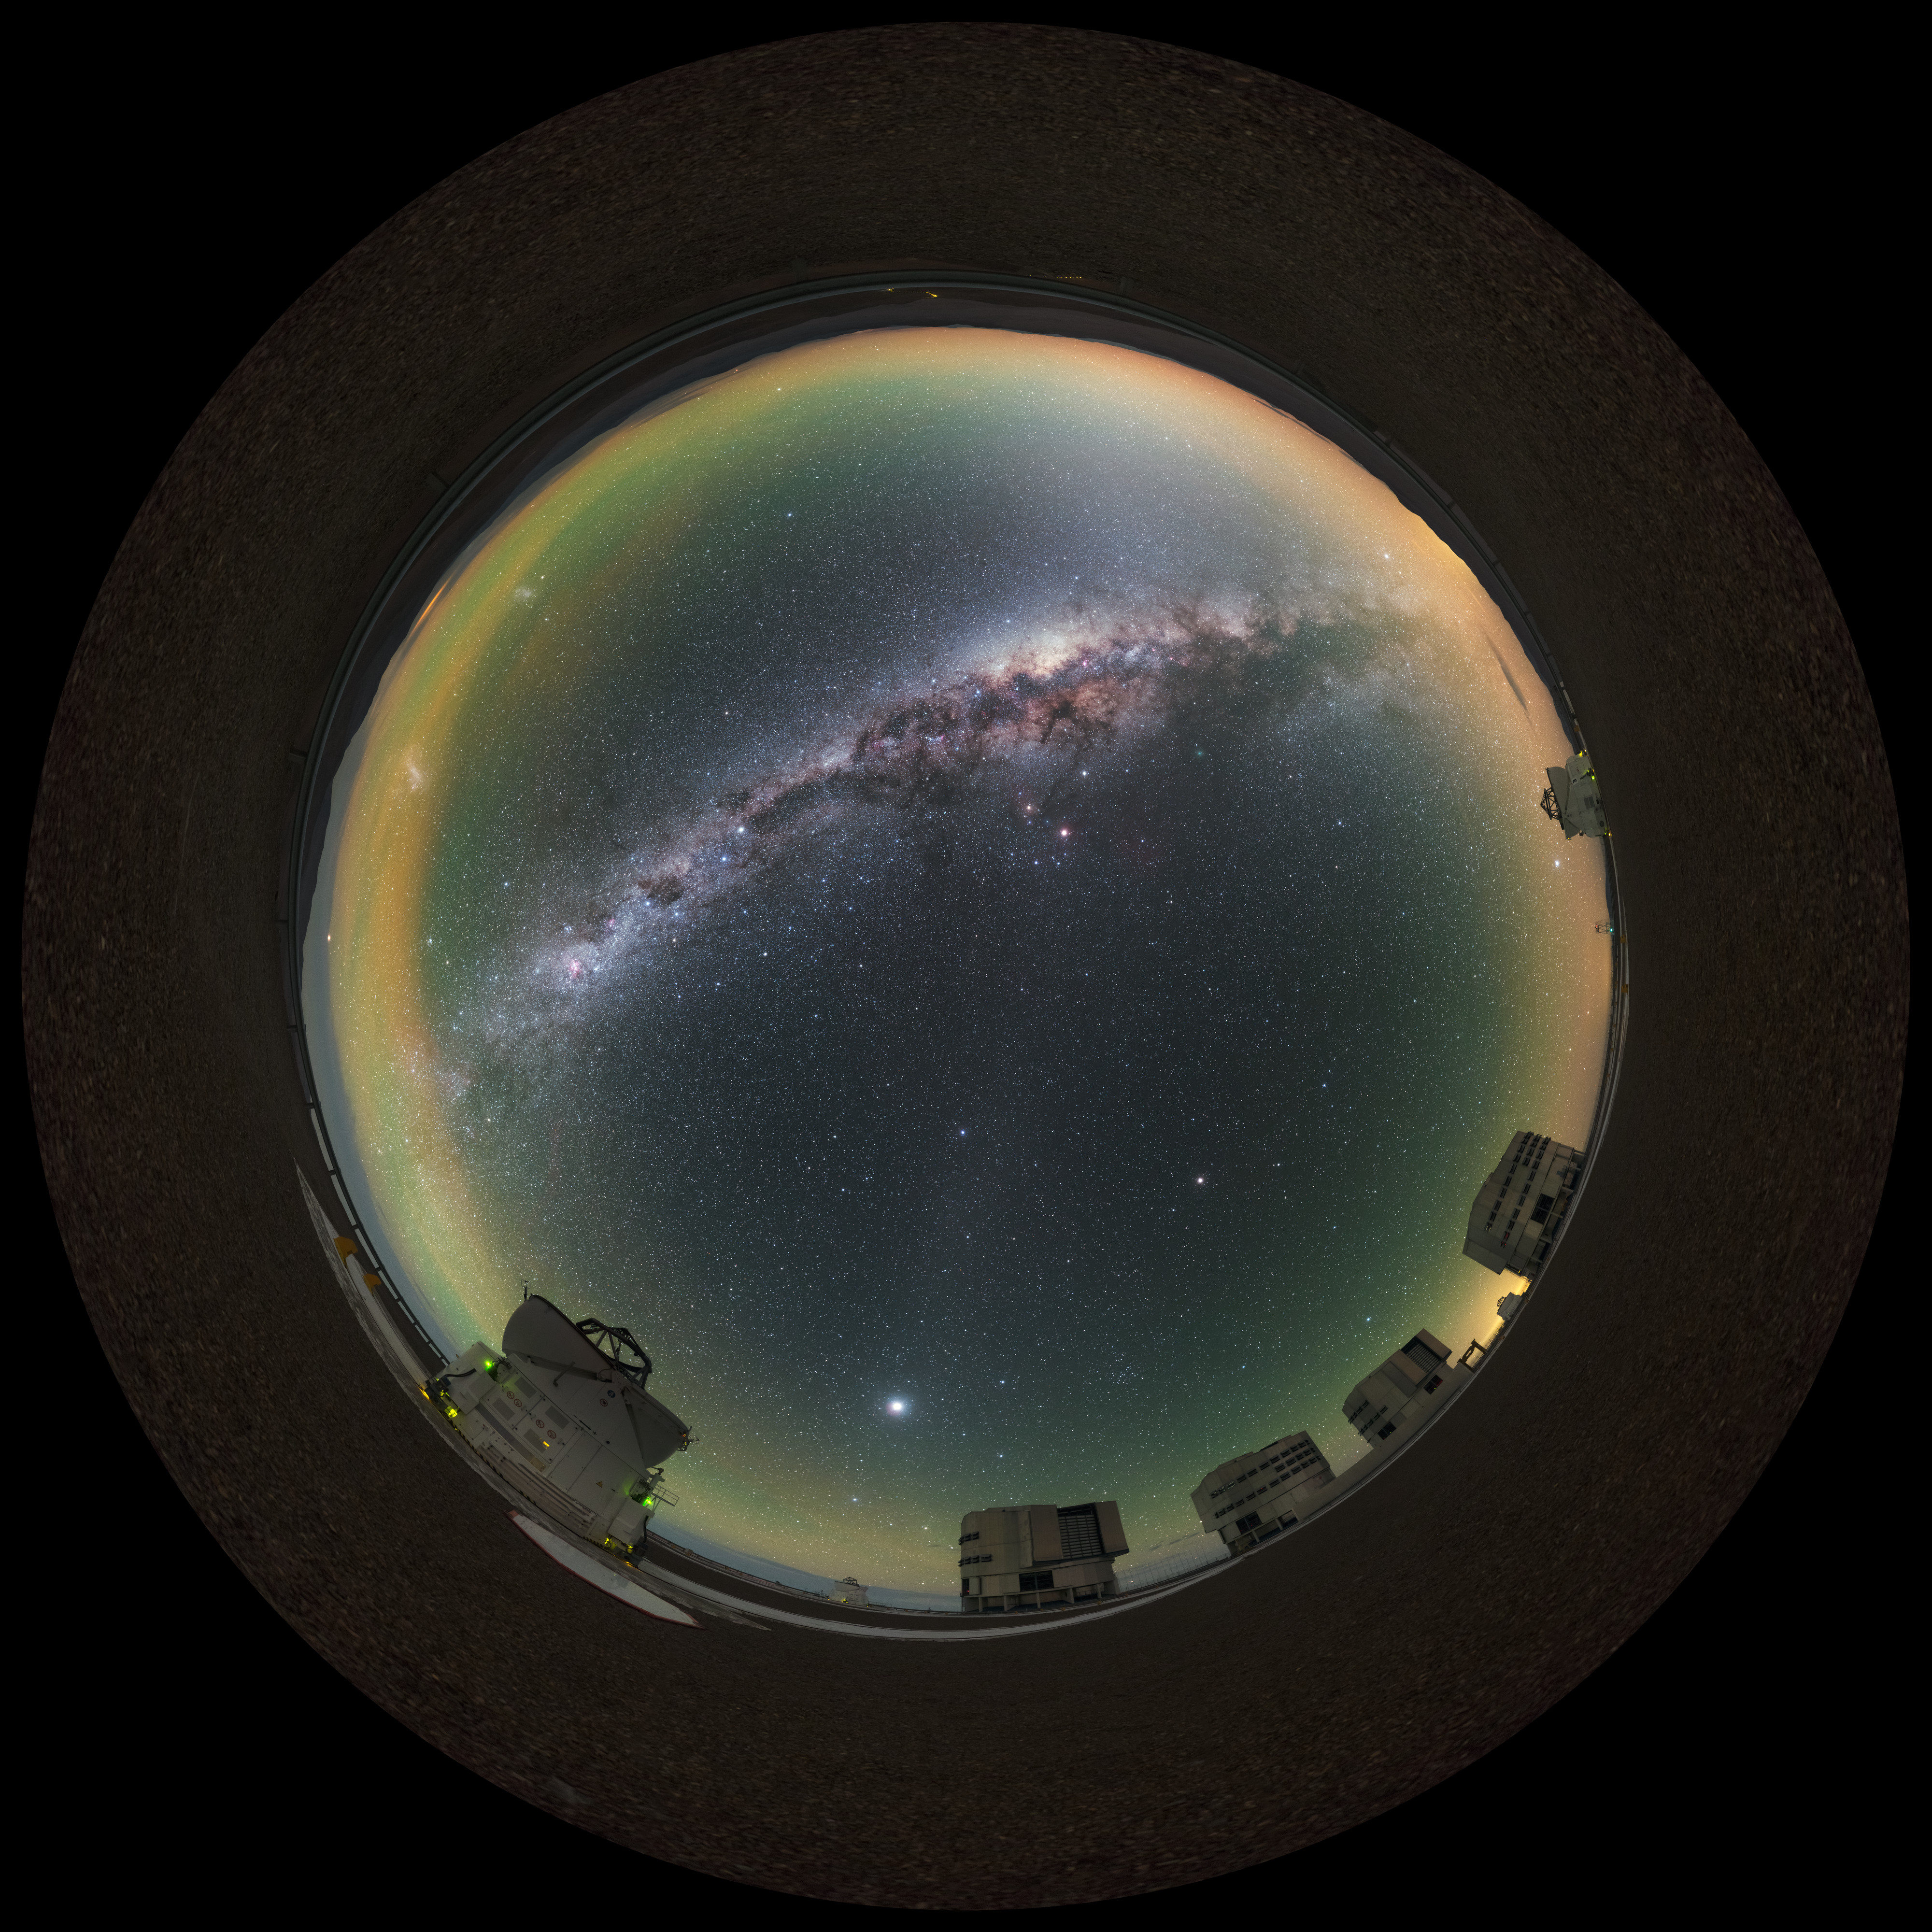

Milky Way glow at Paranal

A stunning panorama, extended to 360 x 180 degrees (with black), of all four of the Very Large Telescope (VLT) Unit Telescopes (UTs) at ESO's Paranal Observatory in Chile, as well as a couple of the smaller Auxiliary Telescopes (ATs), all framed by the arcing Milky Way. The observatory's high altitude and remoteness allow for the spectacularly clear skies seen above the facility.

Credit: ESO/P. Horálek